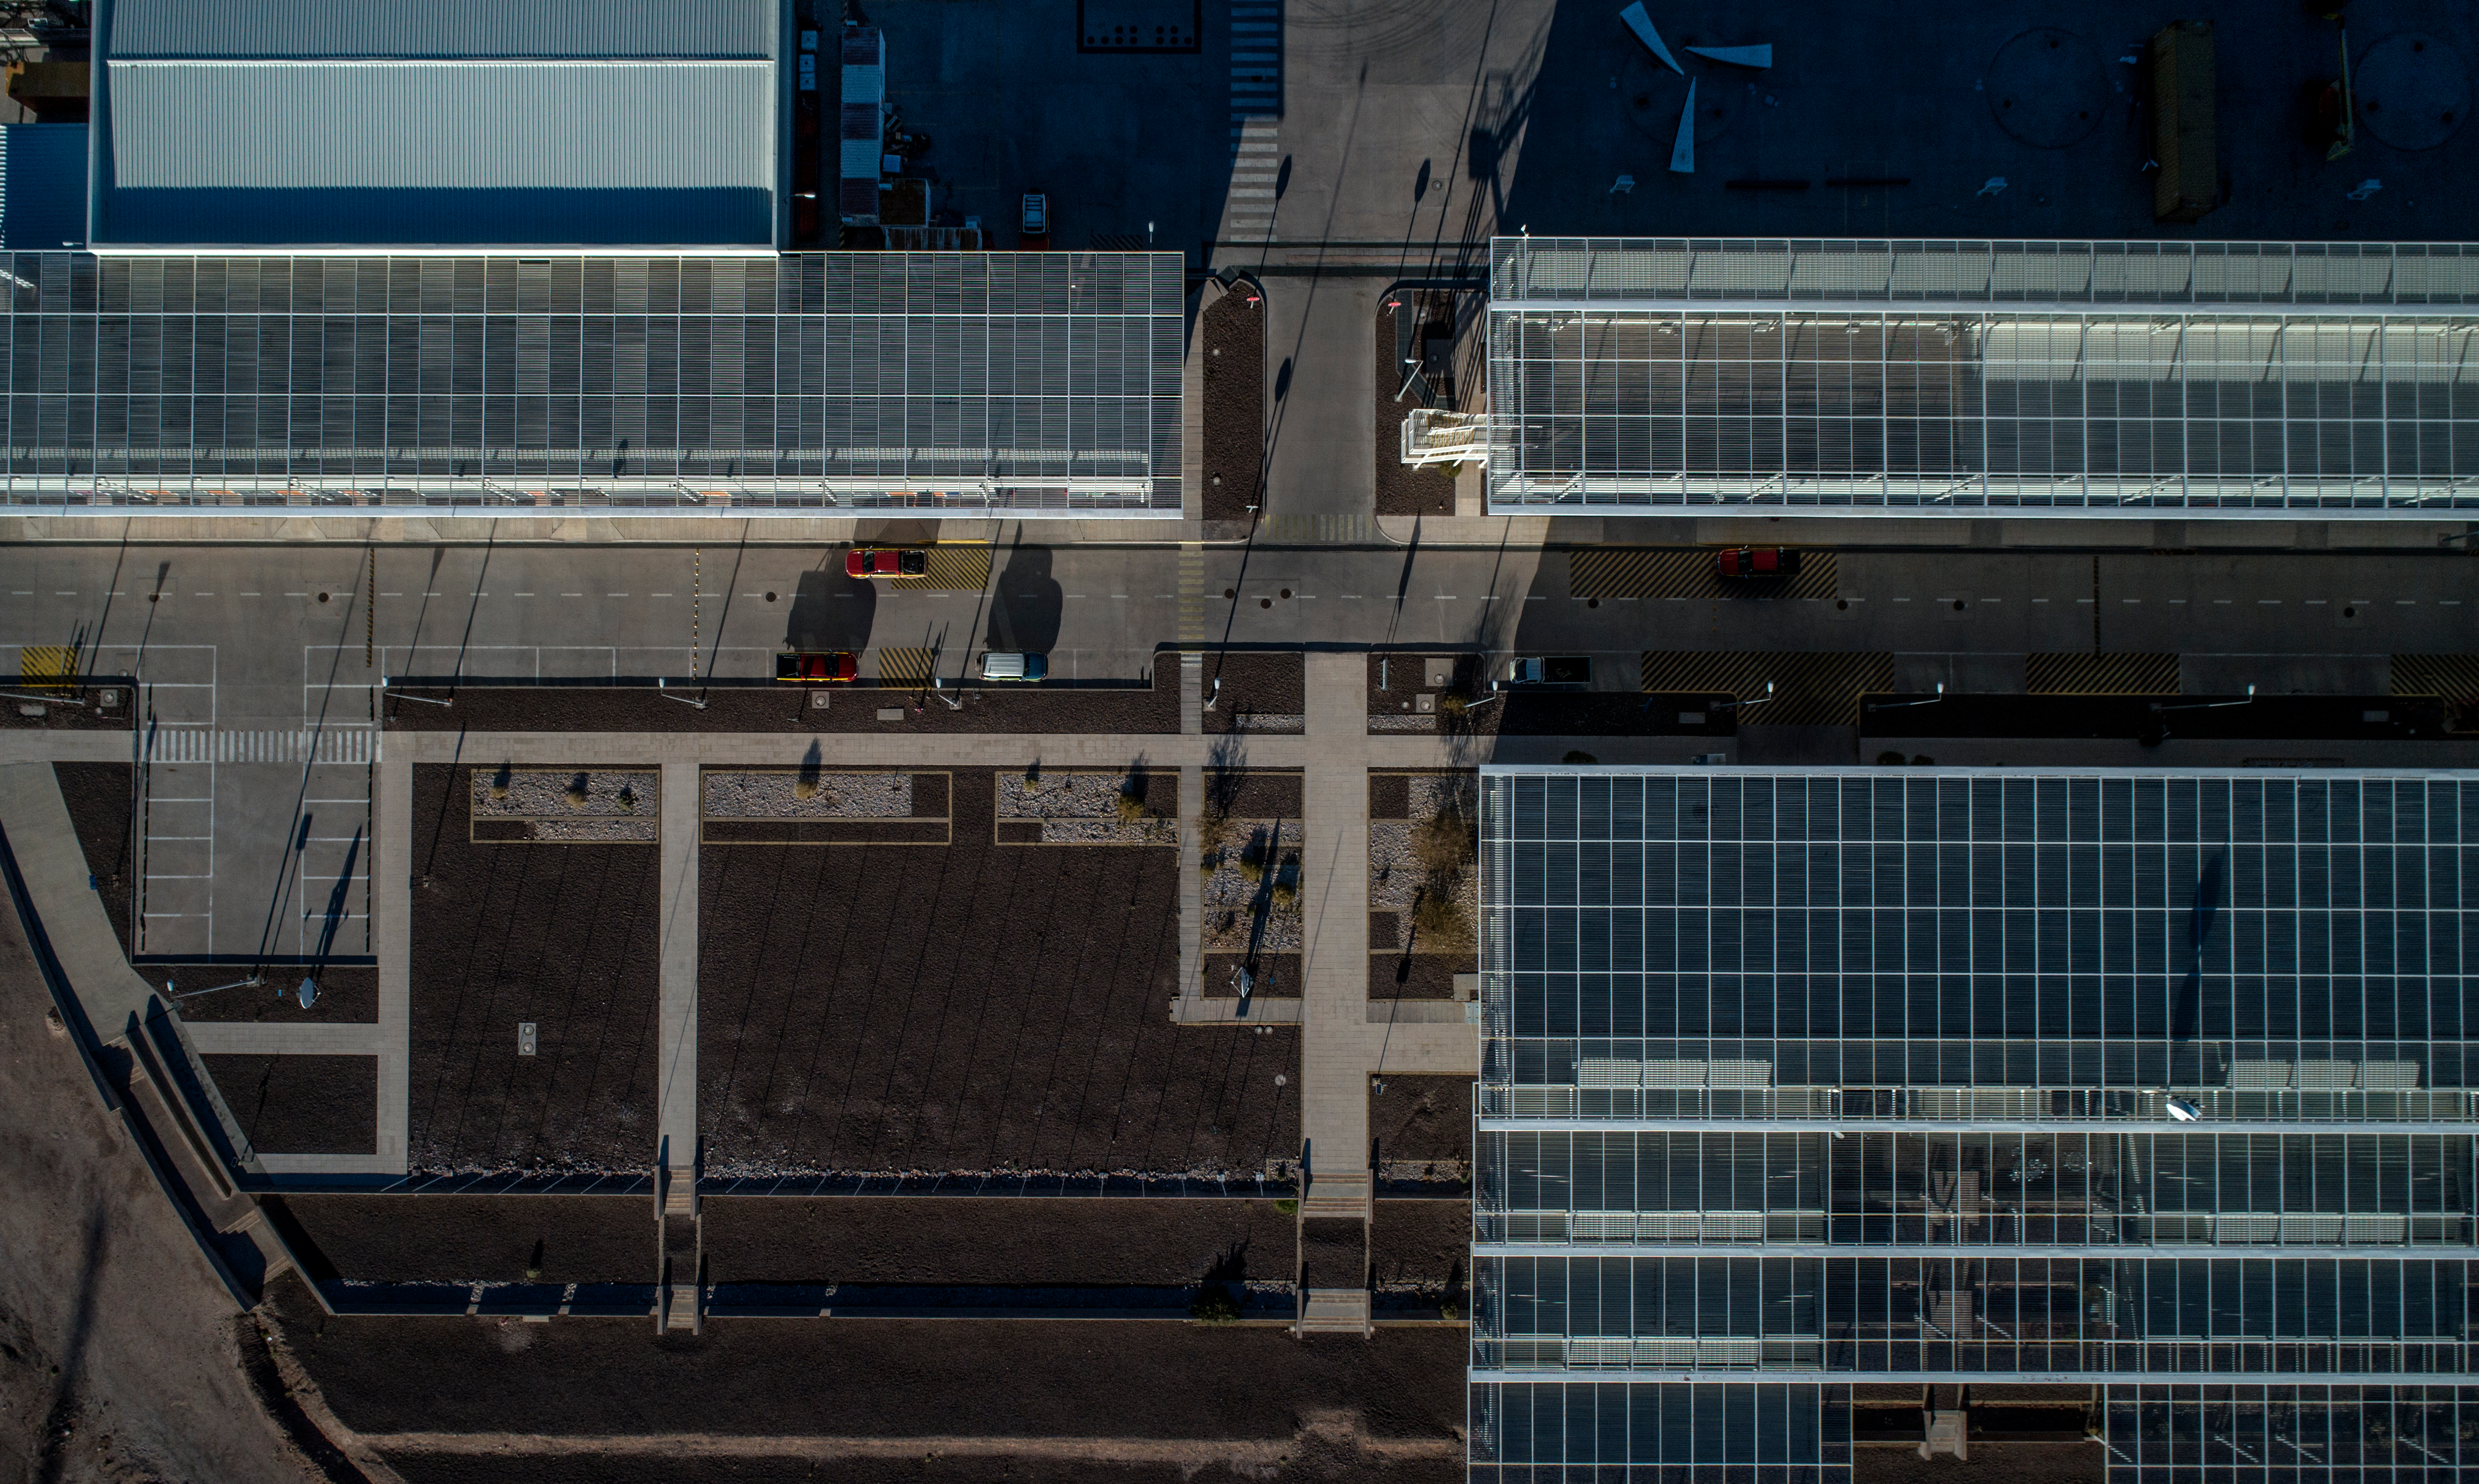

ALMA shutdown due to the Covid-19 pandemic in 2020

ALMA shutdown due to the Covid-19 pandemic in 2020. A Caretaking Team was in charge of guarding the observatory. A drone registered this images, accounting for the solitude of the ALMA base camp (OSF) and the antennas in the Chajnantor Plateau.

Credit: Ariel Marinkovic – X-CAM-ALMA (ESO/NAOJ/NRAO)